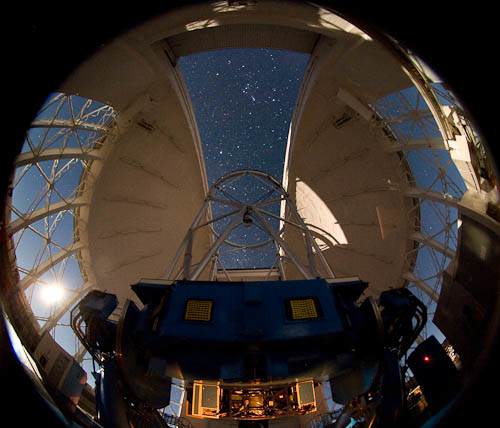

Gemini South by Moonlight

NICI is seen here illuminated at the bottom of the telescope in this night-time image at Gemini South.

Credit: International Gemini Observatory/NOIRLab/NSF/AURA